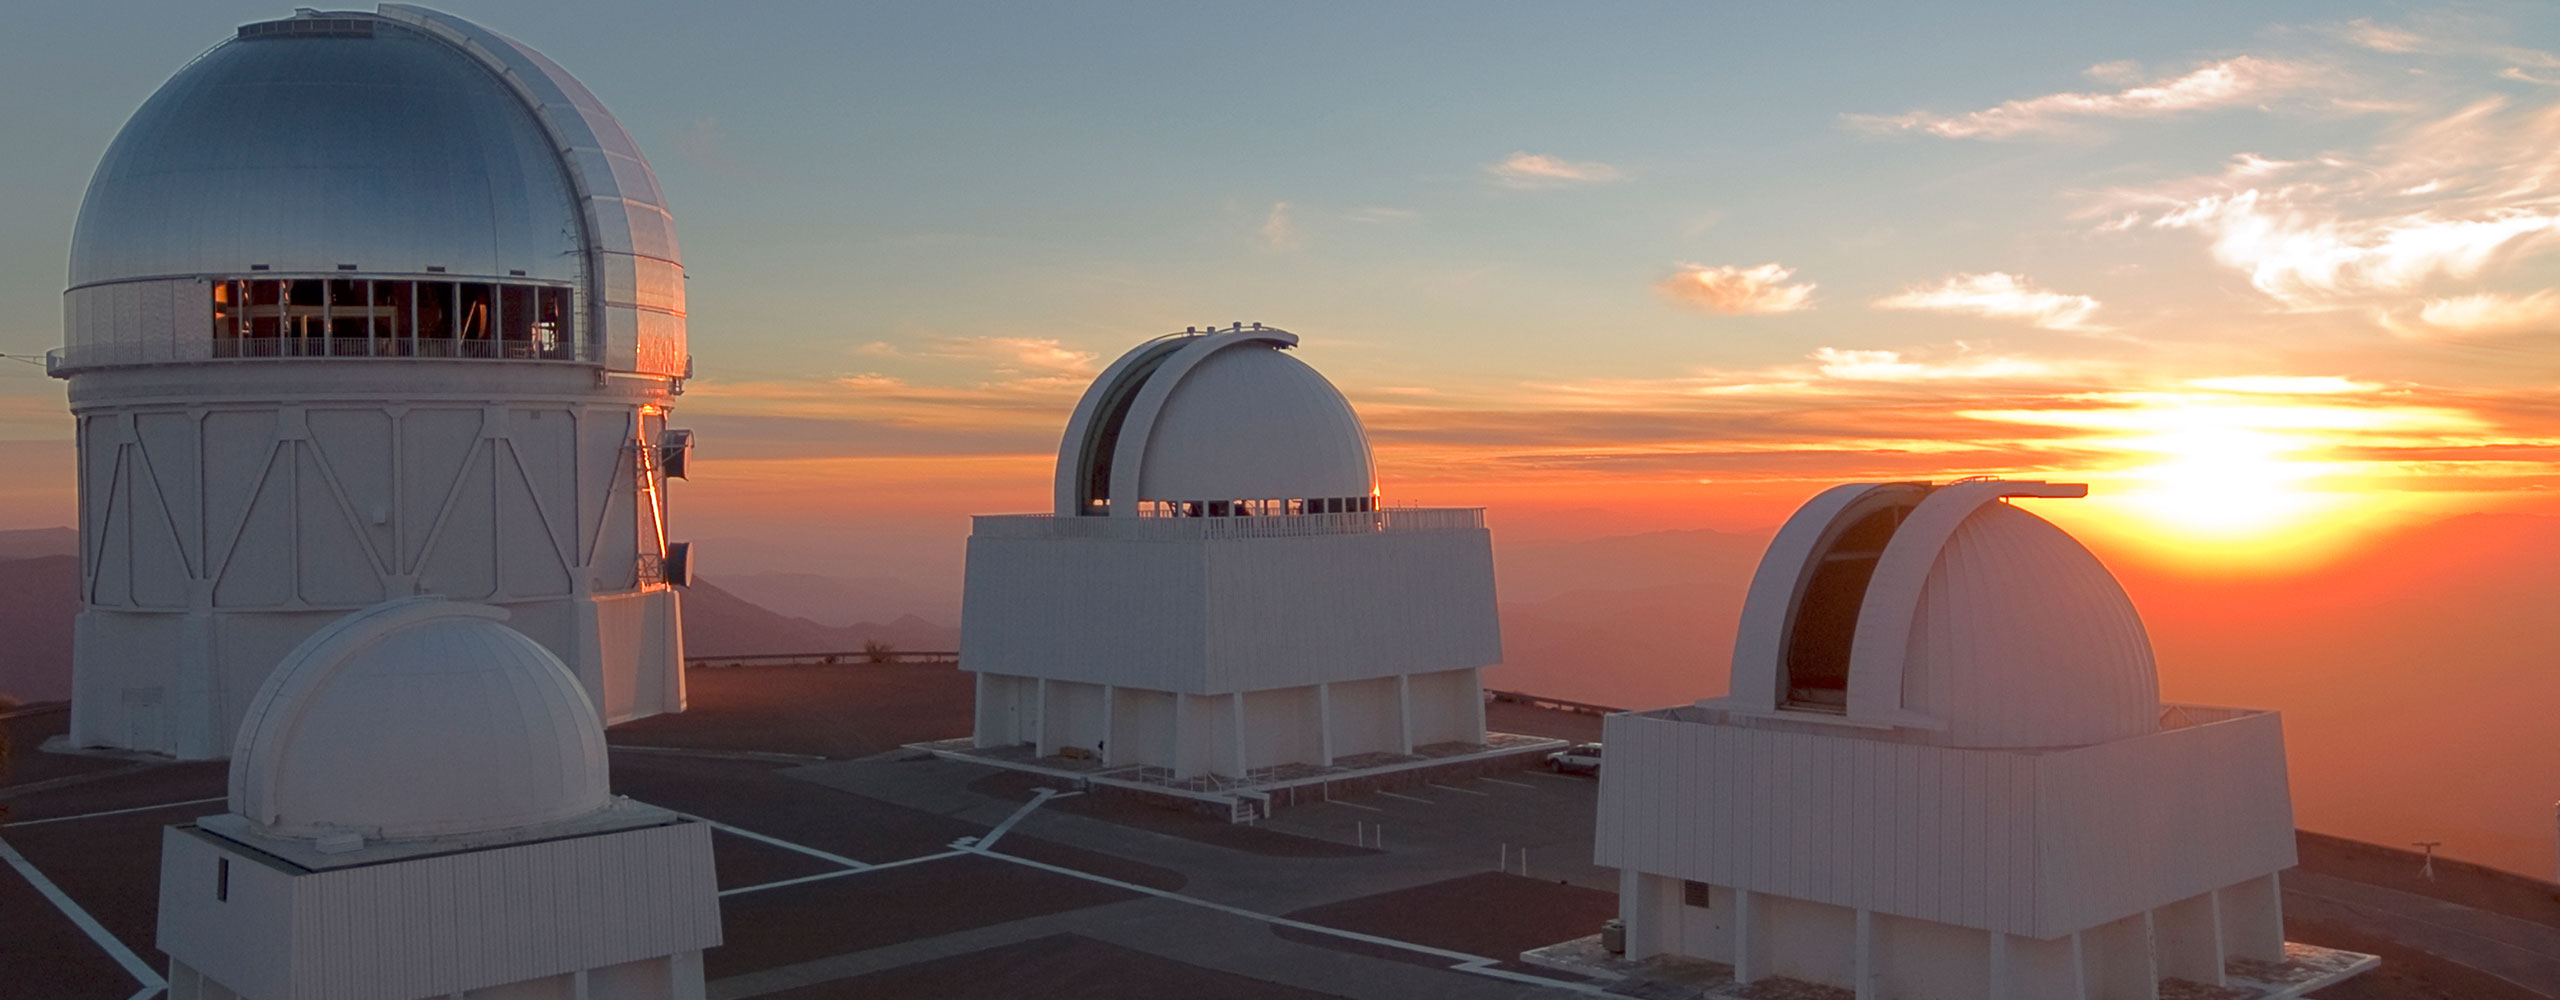

Cerro Tololo Inter-American Observatory at sunset

Credit: NOAO/NSF/AURA